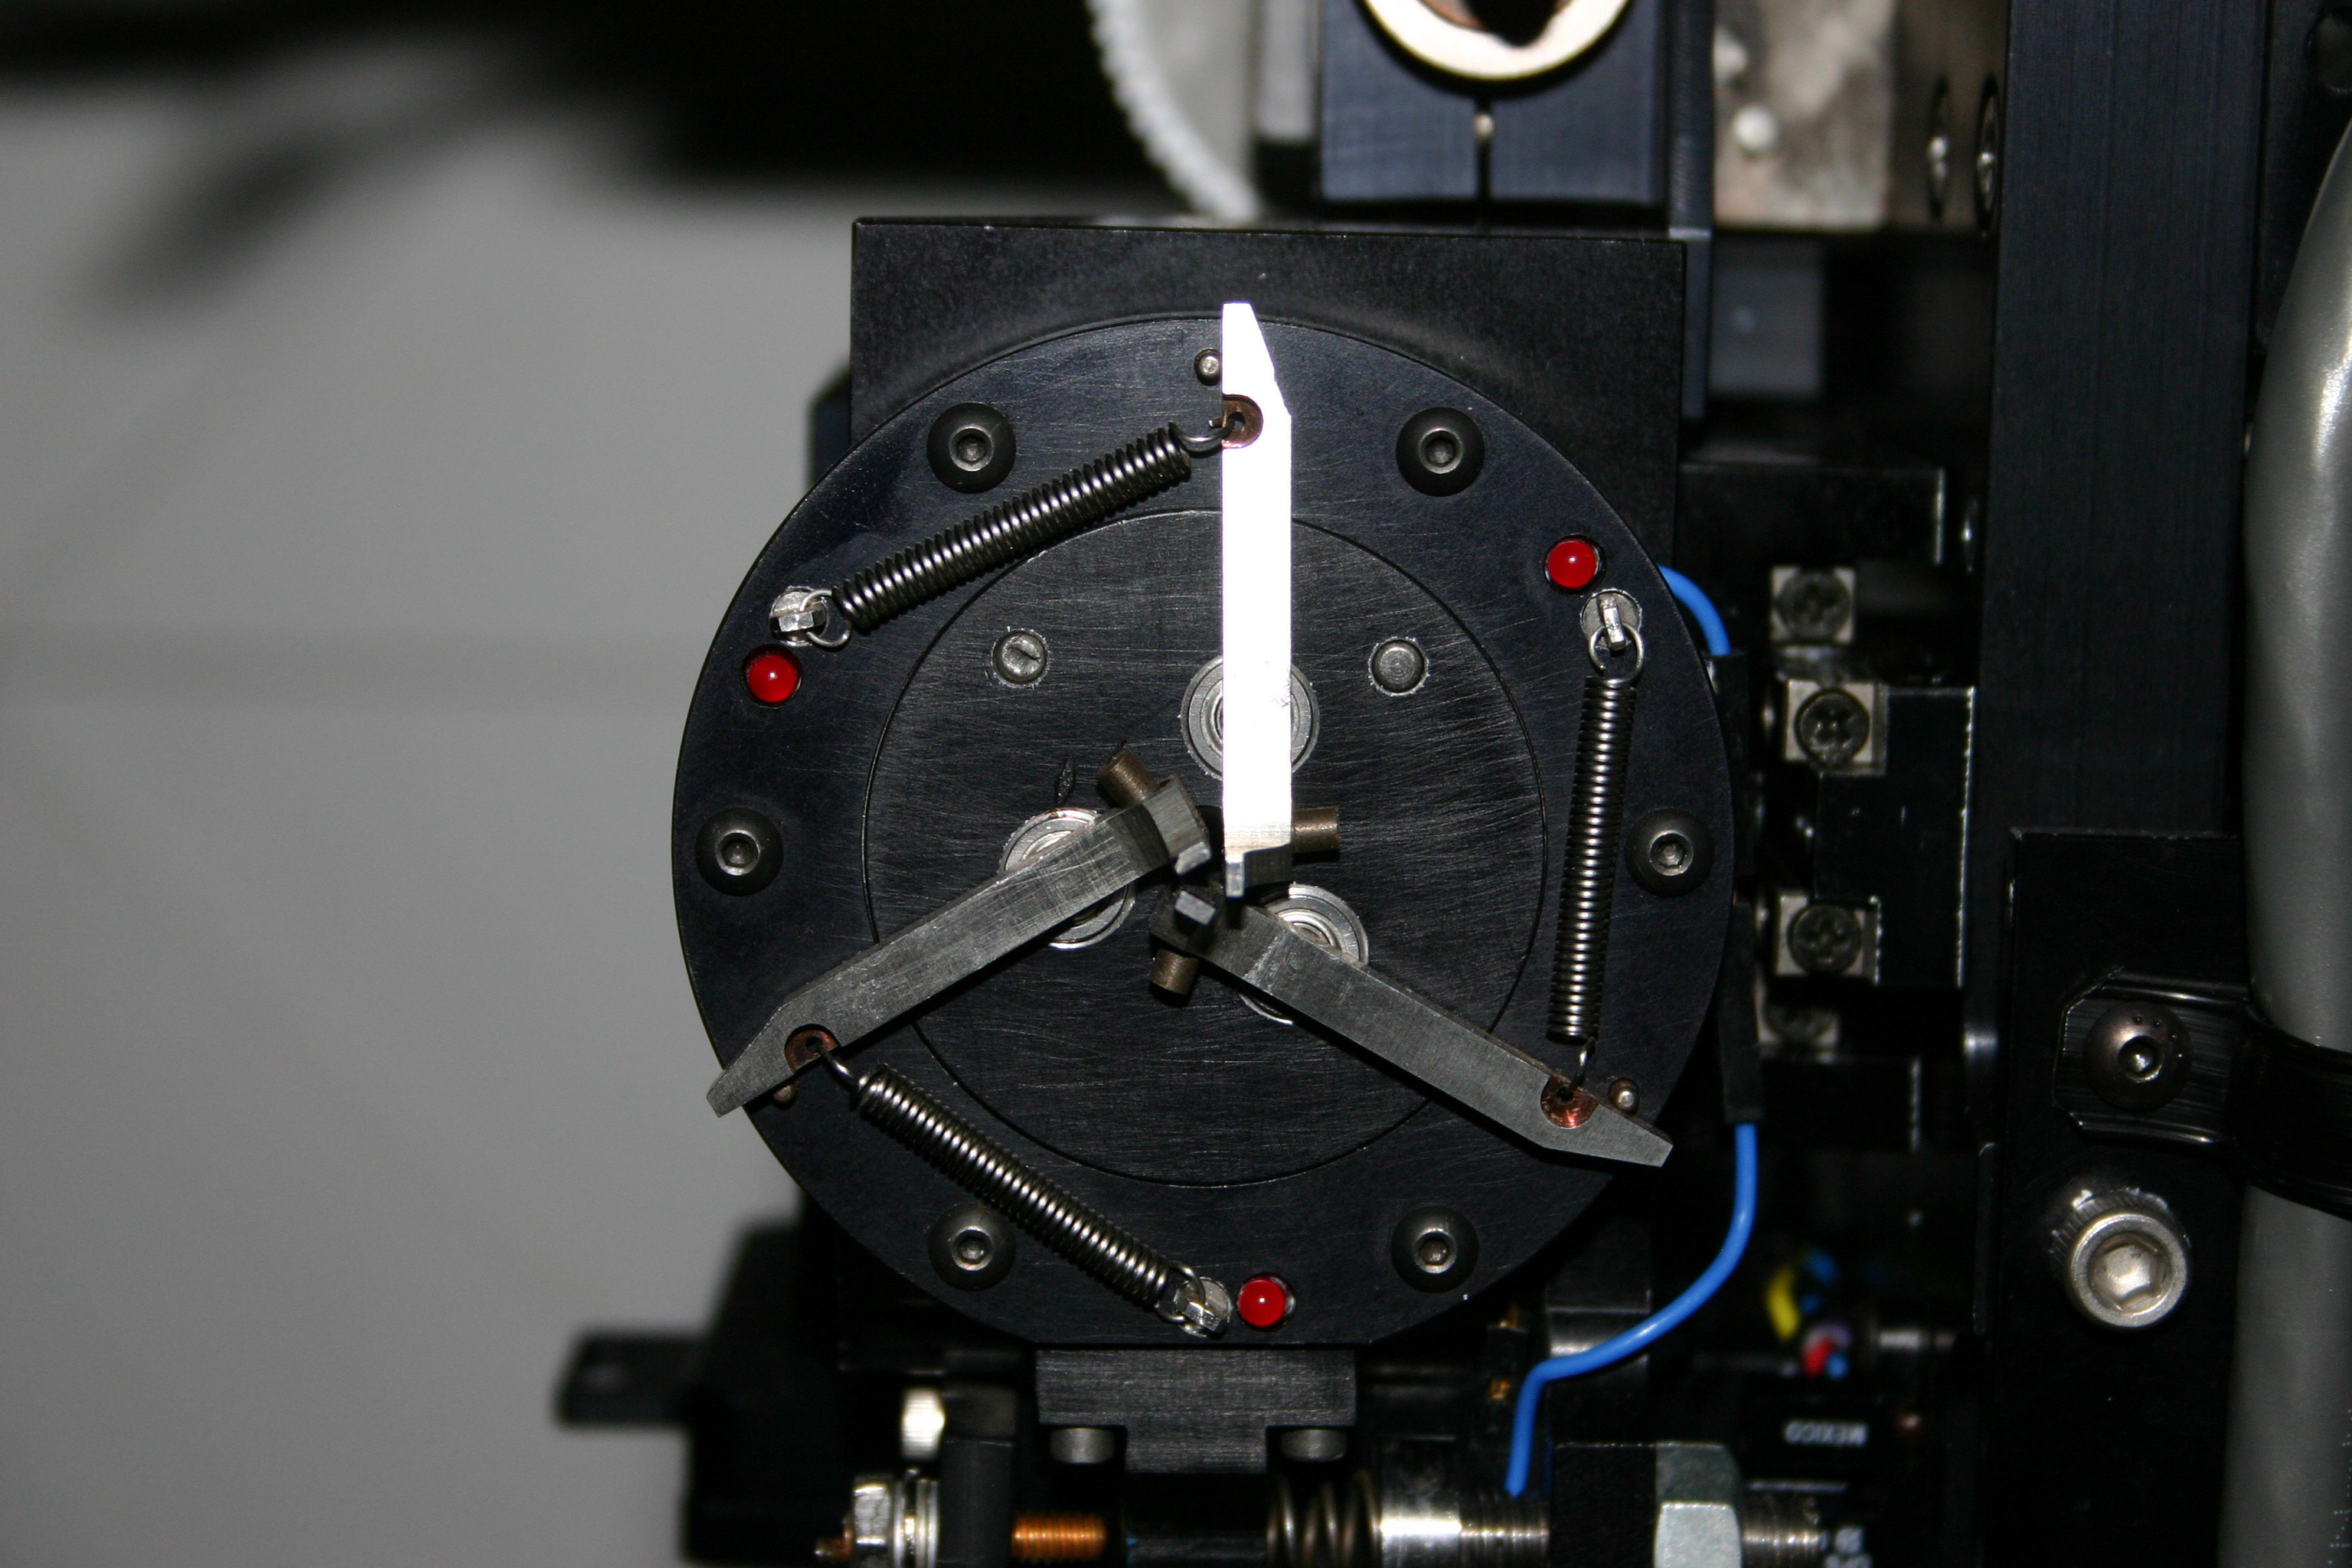

Hydra gripper unit, close-up

The robotic "gripper" picks up the fiber buttons and transports them to the appropriate location in the field for astronomical observations. This is a critical part of the Hydra fiber optic spectrograph. You can also see a separate view of the focal plane, and a view of both halves of the instrument when open.

Credit: Phil Massey, Lowell Obs./NOIRLab/NSF/AURA/